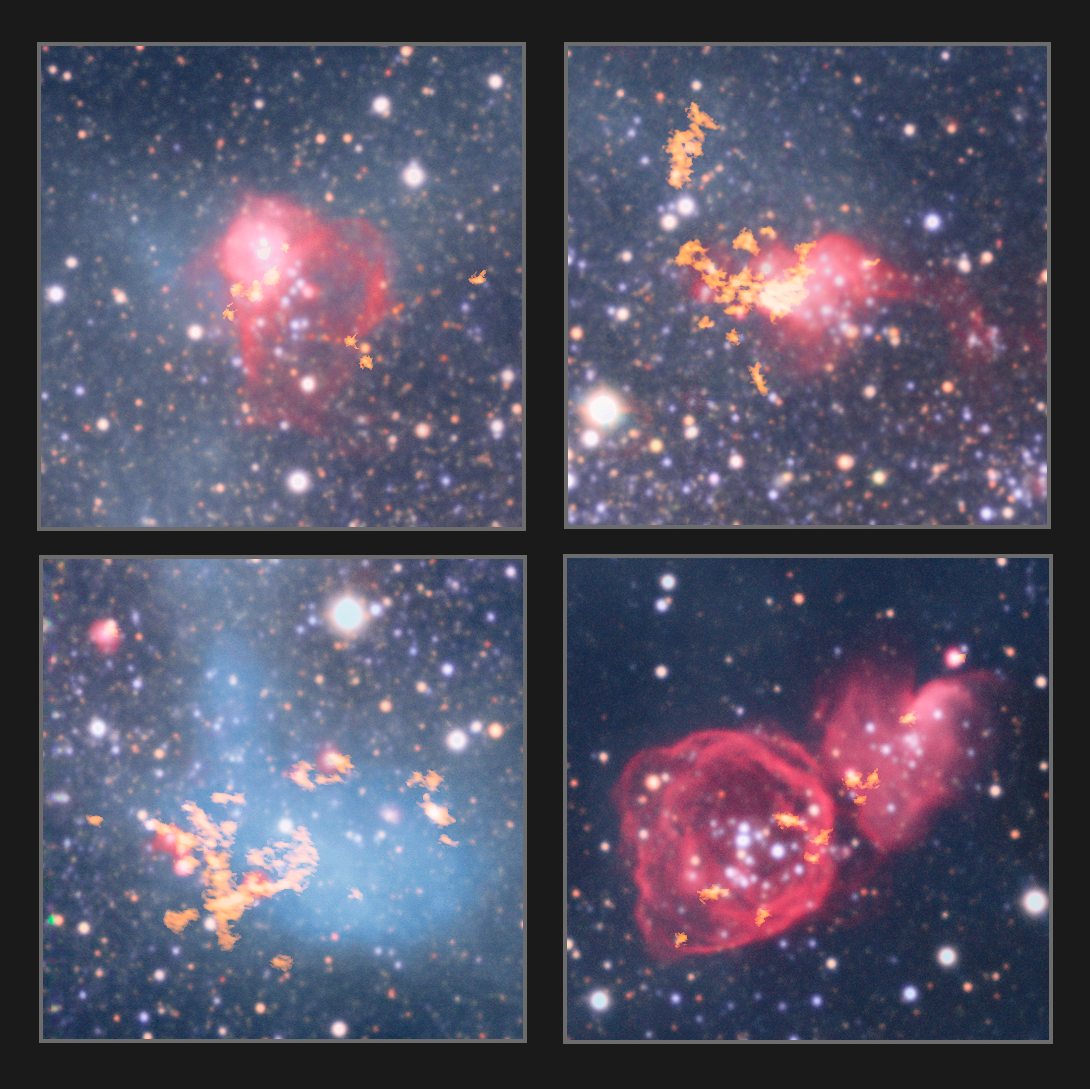

ALMA observes clouds in NGC 6822

This montage shows four star-forming gas clouds in NGC 6822, a barred irregular dwarf galaxy, about 1.6 million light-years away. The observations were made with the Wide Field Imager attached to the 2.2-metre MPG/ESO telescope at ESO’s La Silla Observatory, the Very Large Array and by the Atacama Large Millimeter/submillimeter Array (ALMA).

Credit: ESO, ALMA (ESO/NAOJ/NRAO)/A. Schruba, VLA (NRAO)/Y. Bagetakos/Little THINGS